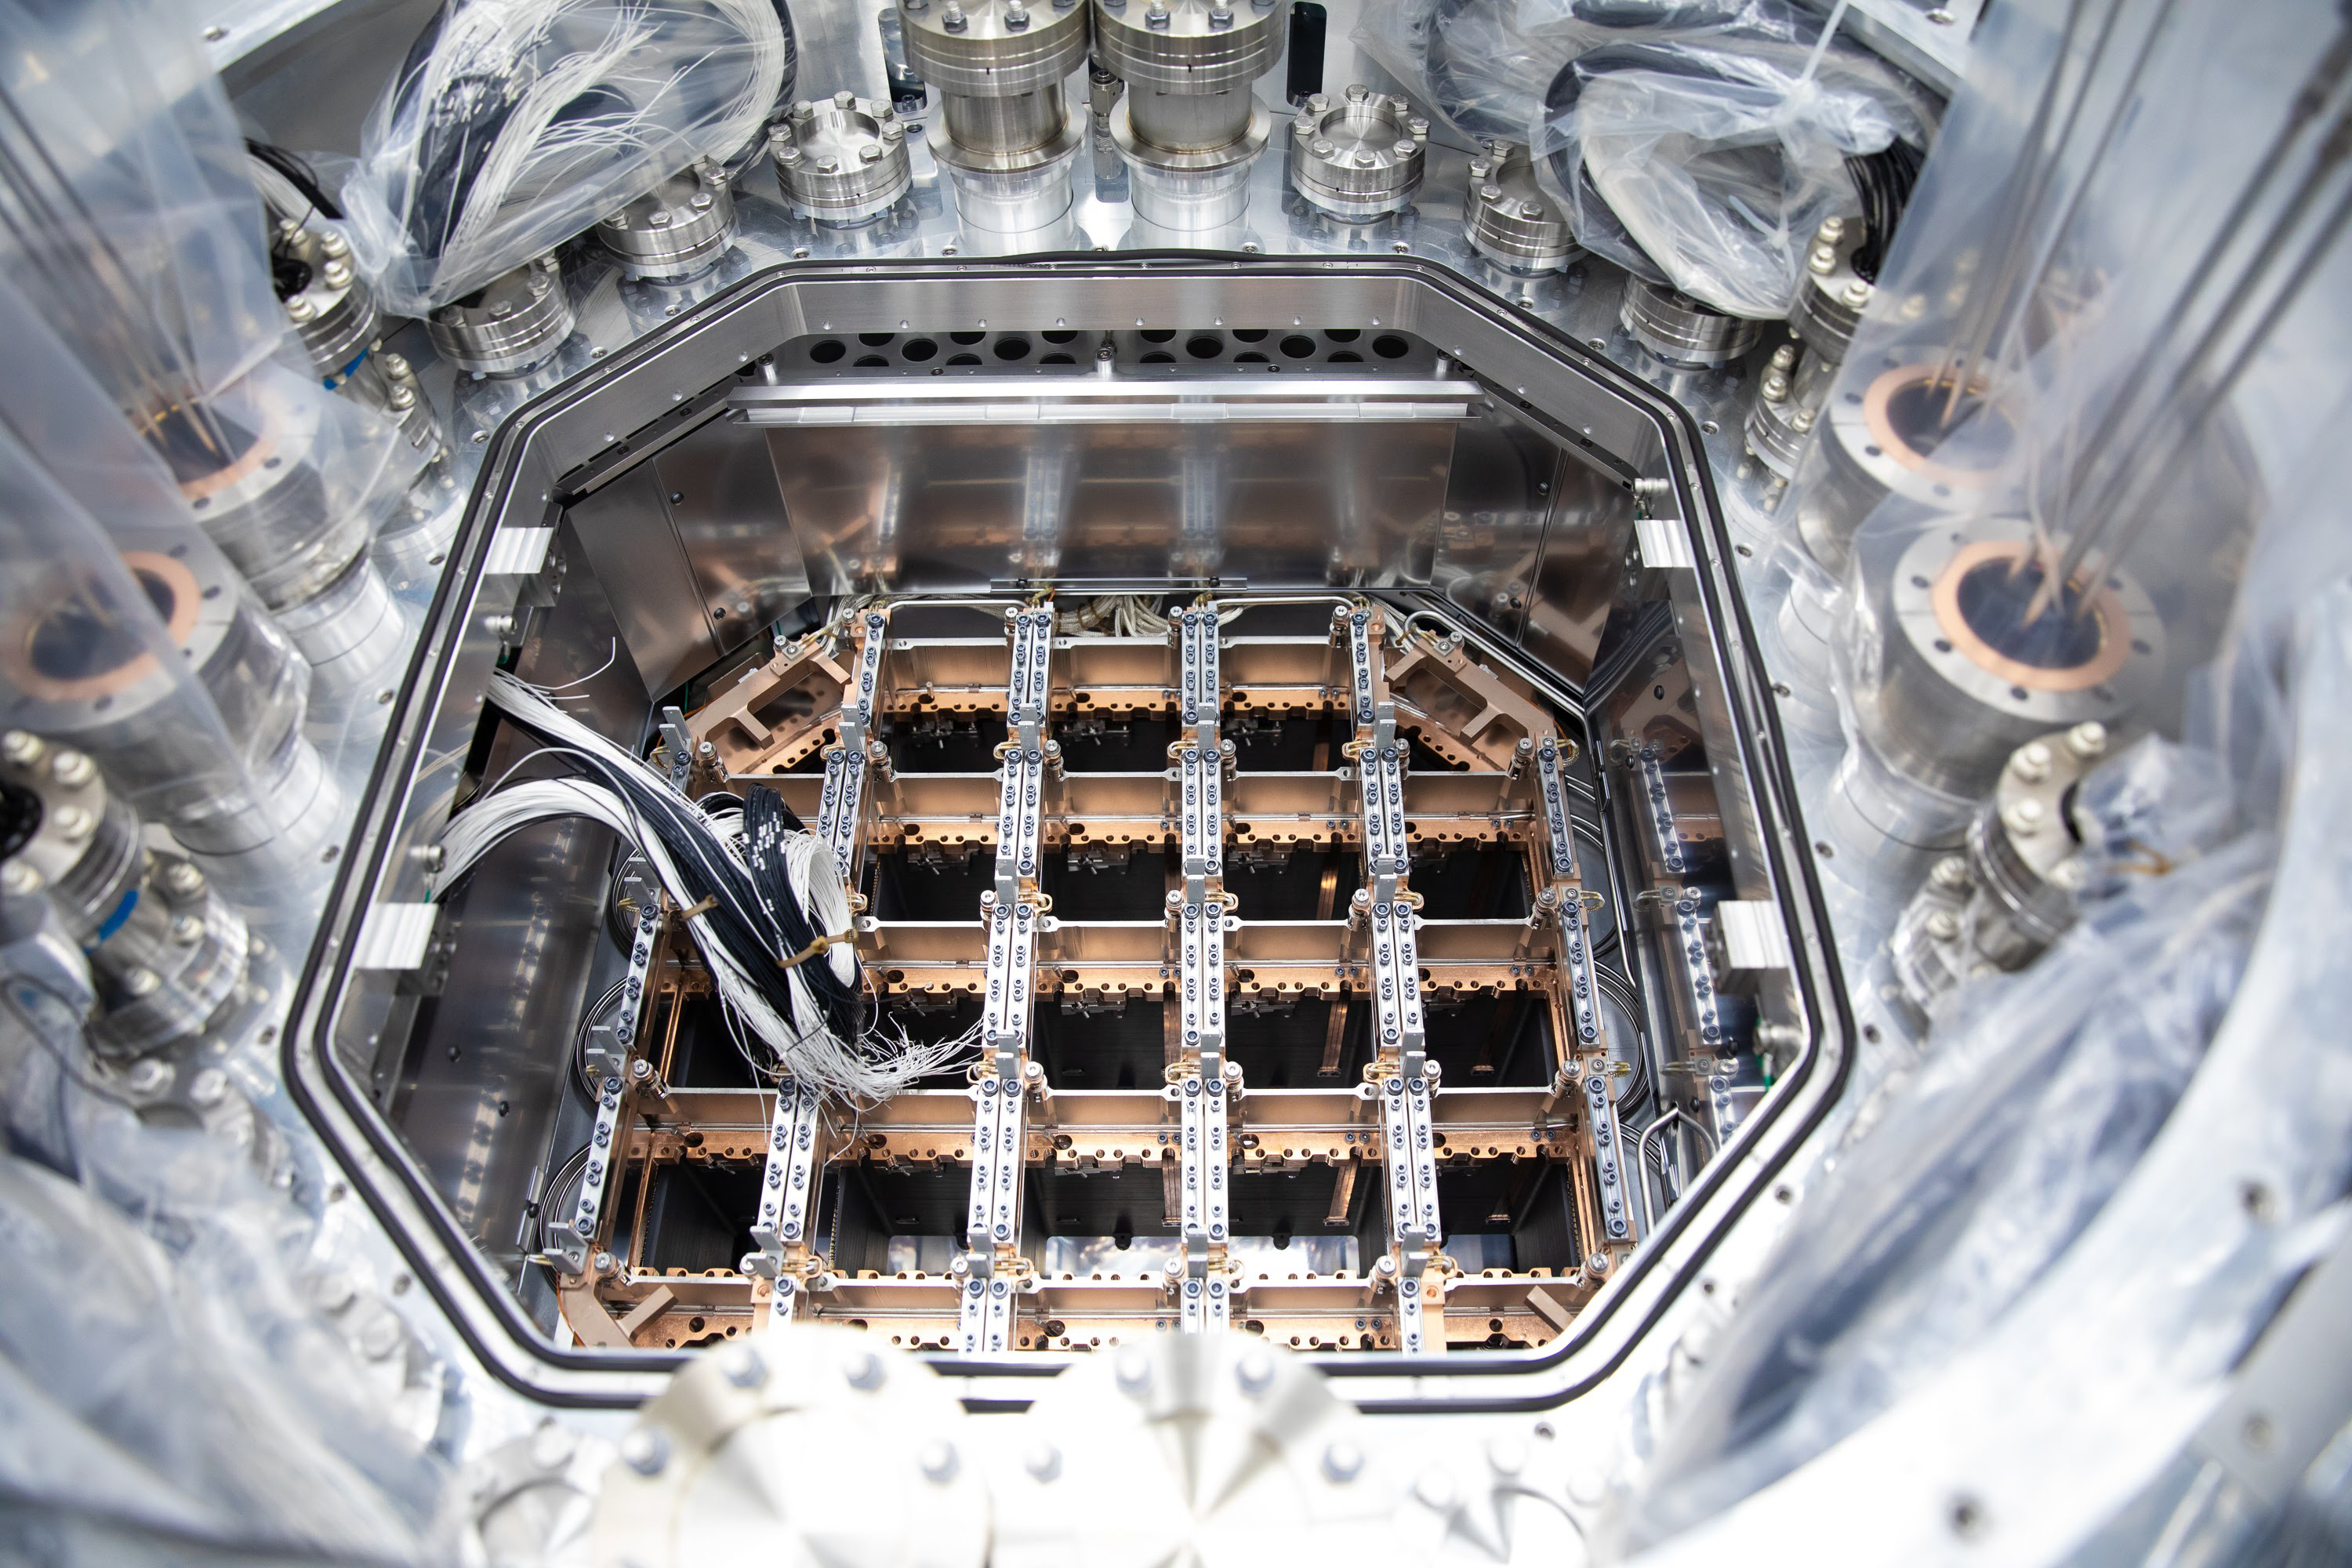

One Cool Camera: LSST’s Cryostat Assembly Completed

Work on the camera for the future Legacy Survey of Space and Time (LSST) has reached a major milestone with the completion and delivery of the camera’s fully integrated cryostat. With 3.2 gigapixels, the LSST camera will be the largest digital camera ever built for ground-based astronomy. It’s being assembled at the Department of Energy’s SLAC National Accelerator Laboratory.

The cryostat provides the optical bench (a silicon carbide grid) that keeps the large 65cm diameter focal plane–composed of 189 CCD imaging sensors–flat to within just a tenth of the width of a human hair, while simultaneously cooling them uniformly to minus 150 degrees Fahrenheit. It also provides cooling for their readout electronics which reside just behind the focal plane. And it maintains all this hardware in a clean, contaminant-free, high-vacuum environment.

With the LSST camera, scientists will be able to capture images of the entire Southern sky every few days for a period of 10 years, producing petabytes of unprecedented astrophysical data.

The cryostat is now located in the LSST Camera clean room at SLAC, where it’s undergoing vacuum testing. When completed, the camera will be shipped to its final home on a mountaintop in Chile.

Credit: SLAC National Accelerator Laboratory